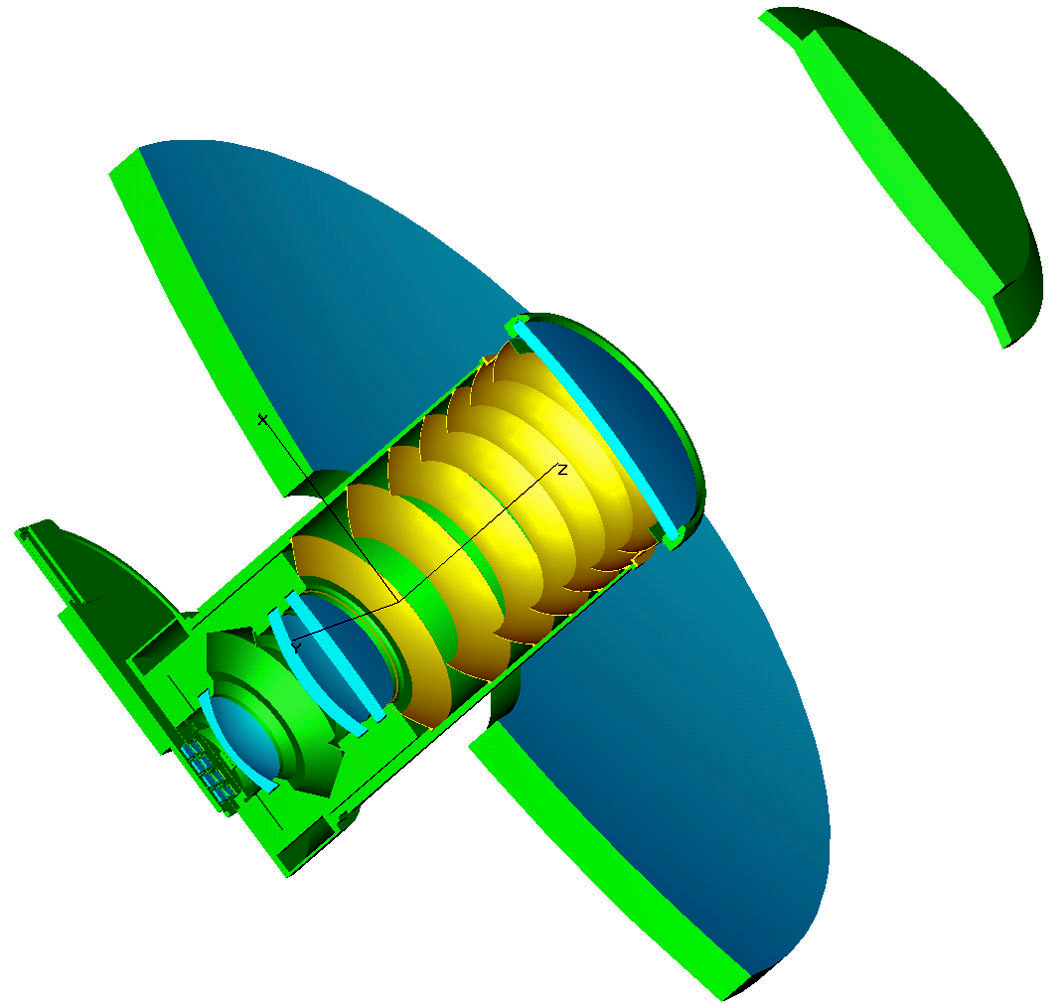

The VISTA optical design in schematic form

The main mirror wraps around the camera and the secondary appears at the upper-right. The three blue corrector lenses can be seen and the detectors appear at the lower left

Credit: VISTA/ESO